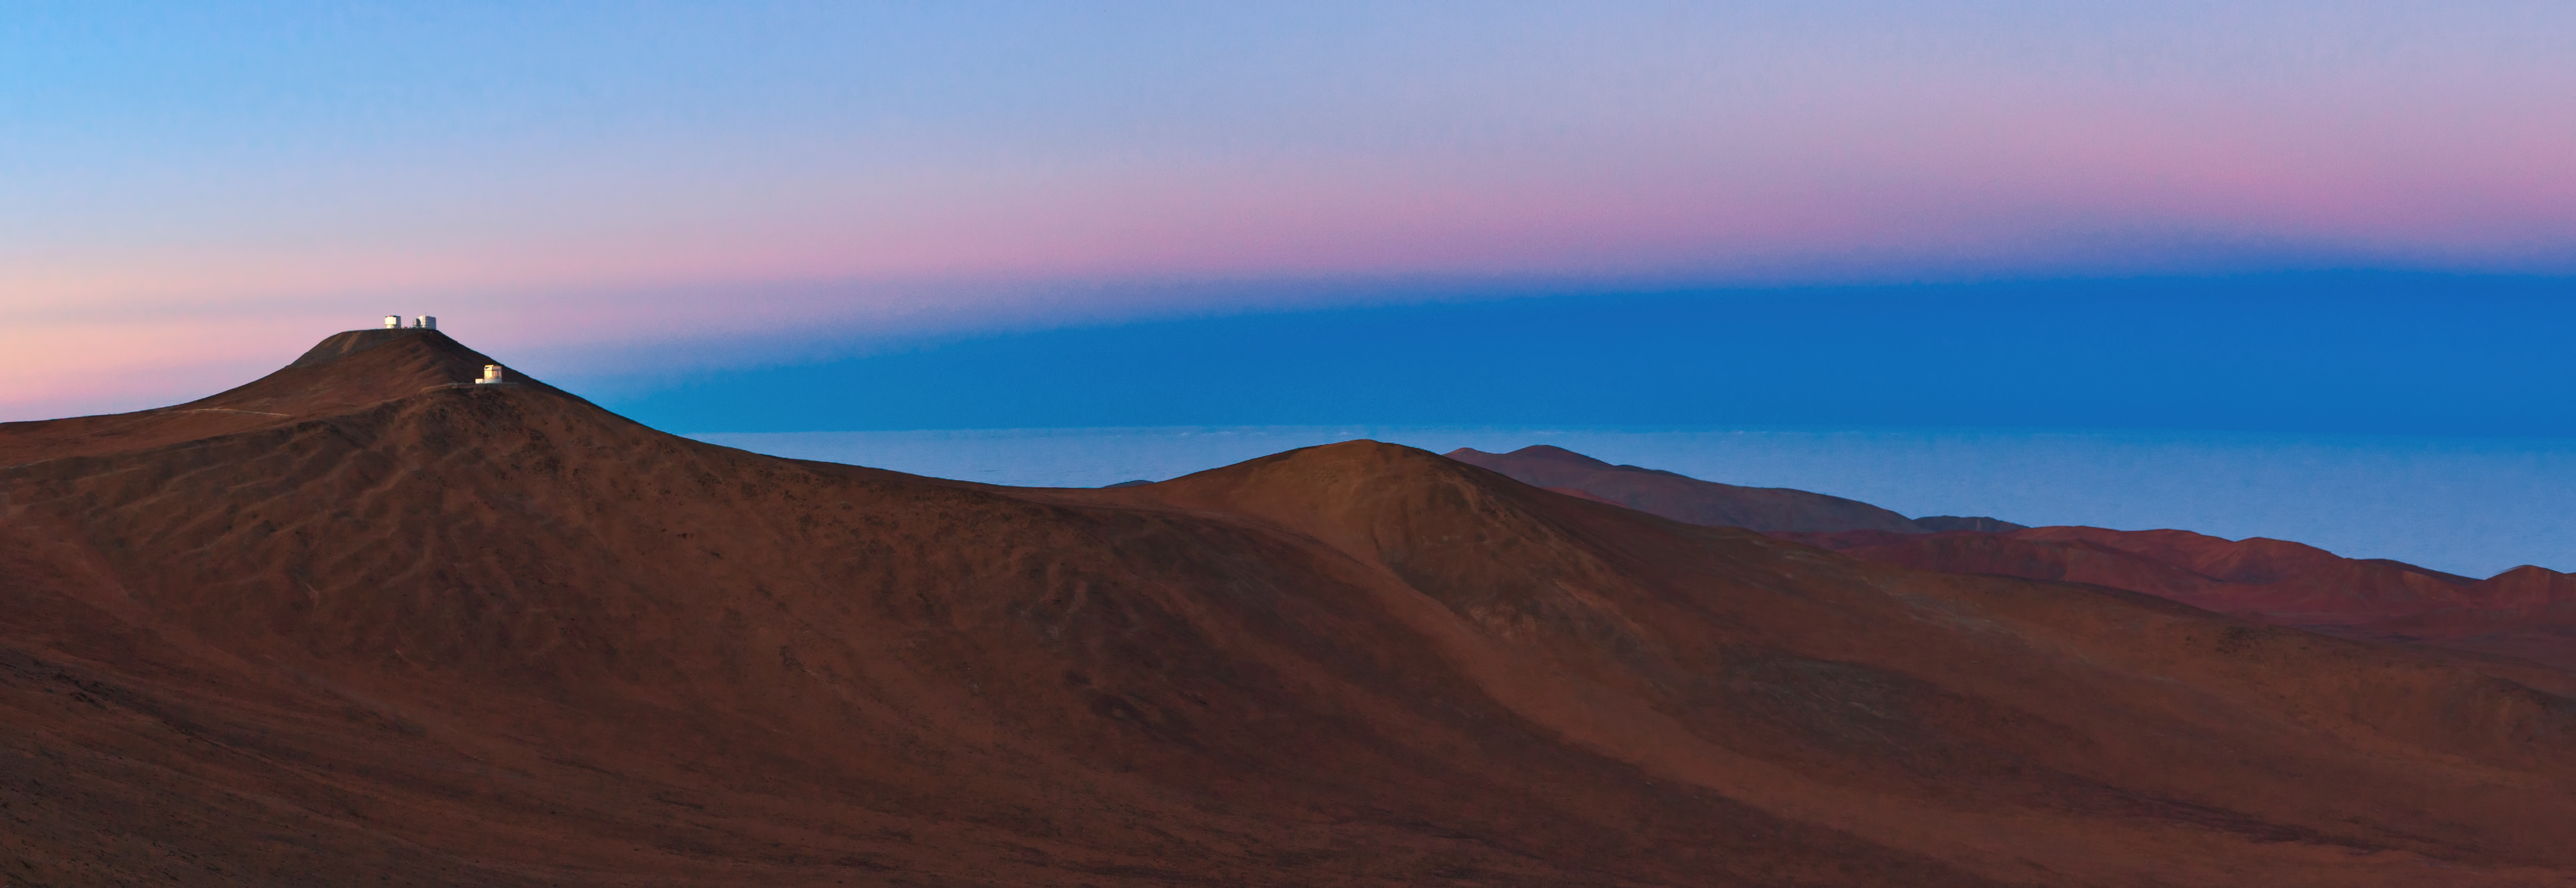

Paranal and the shadow of the Earth

ESO Photo Ambassador, Babak Tafreshi has taken another outstanding panoramic photograph of ESO’s Paranal Observatory.

In the foreground is the dramatic, mountainous landscape of the Atacama Desert. On the left, on the highest peak, is the ESO Very Large Telescope (VLT), and in front of it, on a slightly lower peak, is the VISTA telescope (Visible and Infrared Survey Telescope for Astronomy).

In the background, the sunrise colours Paranal’s sky with a beautiful pastel palette. Extending beyond the horizon, the sea of clouds over the Pacific Ocean — which lies only 12 kilometres from Paranal — is visible.

Above the horizon, where the sea of clouds meets the sky, a dark band can be seen. This dark band is the Earth’s shadow, cast by the planet onto its atmosphere. This phenomenon can sometimes be seen around the times of sunset and sunrise, if the sky is clear and the horizon is unobstructed — conditions that are certainly met in Paranal Observatory. Above the Earth’s shadow is a pinkish glow known as the Belt of Venus. It is caused by light from the rising (in this case) or setting Sun being scattered by the Earth’s atmosphere.

Credit: ESO/B. Tafreshi (twanight.org)